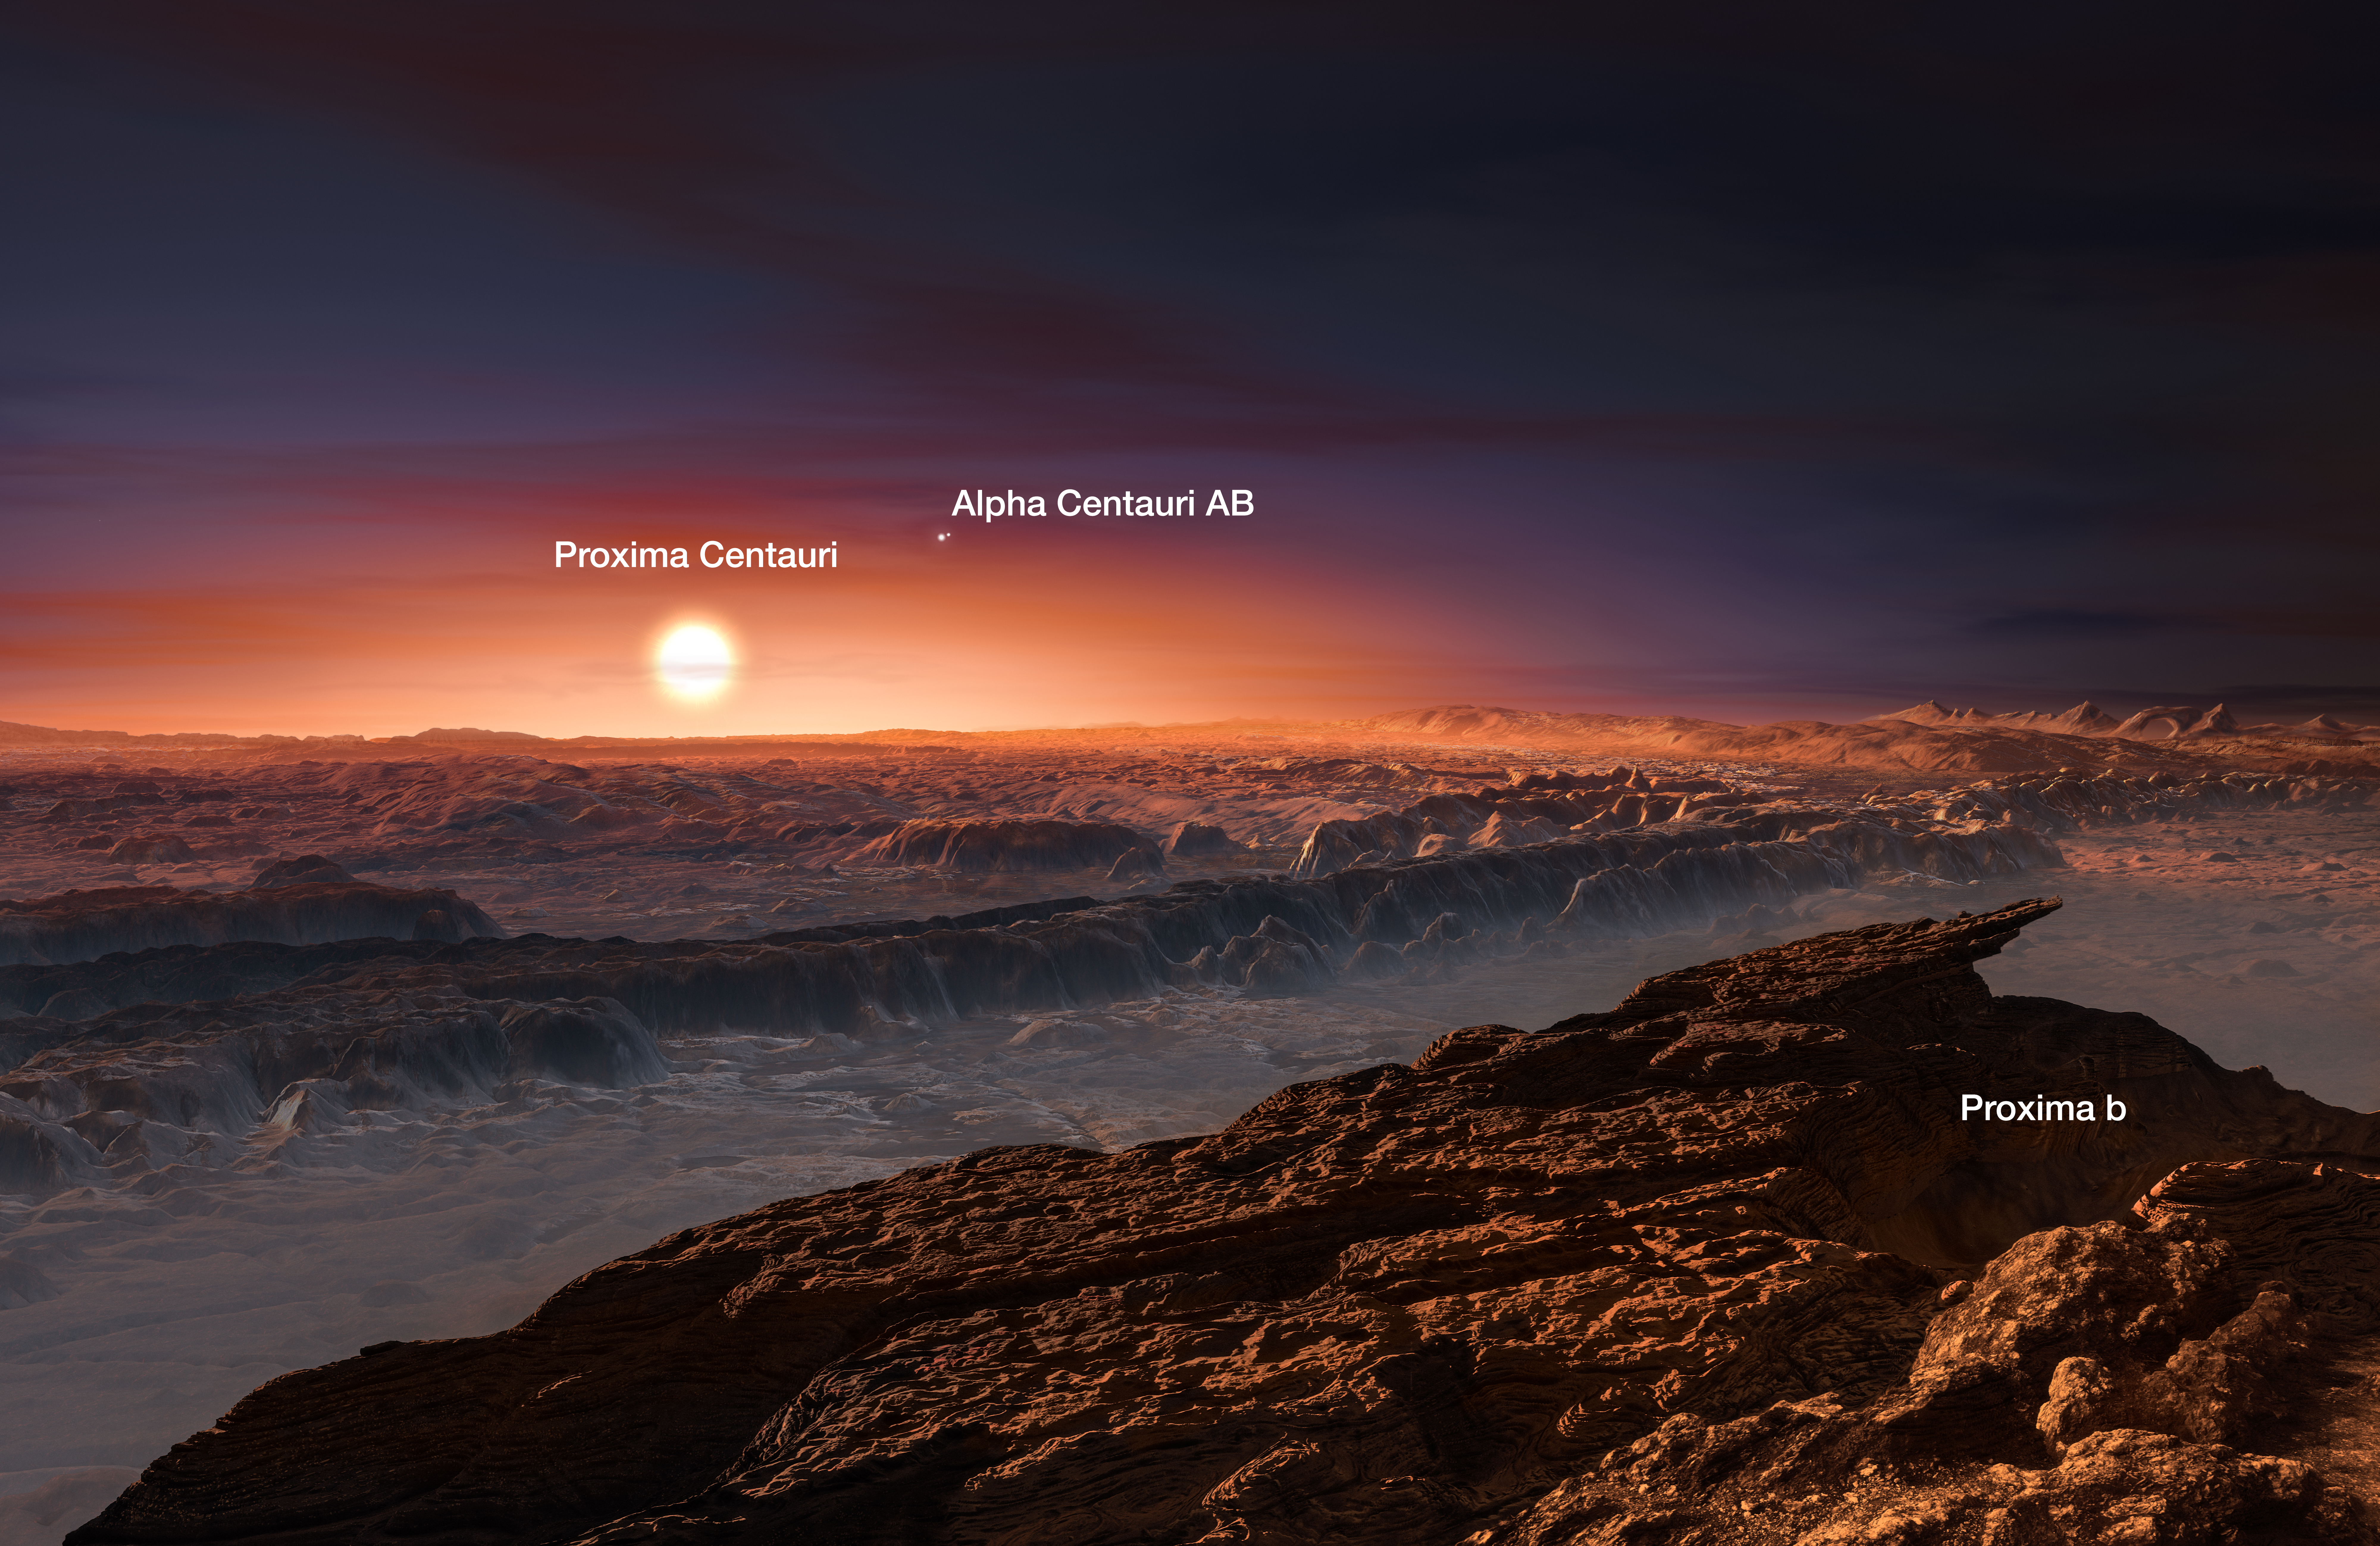

Artist's impression of the planet orbiting Proxima Centauri (annotated)

This artist’s impression shows a view of the surface of the planet Proxima b orbiting the red dwarf star Proxima Centauri, the closest star to the Solar System. The double star Alpha Centauri AB also appears in the image. Proxima b is a little more massive than the Earth and orbits in the habitable zone around Proxima Centauri, where the temperature is suitable for liquid water to exist on its surface.

Credit: ESO/M. Kornmesser